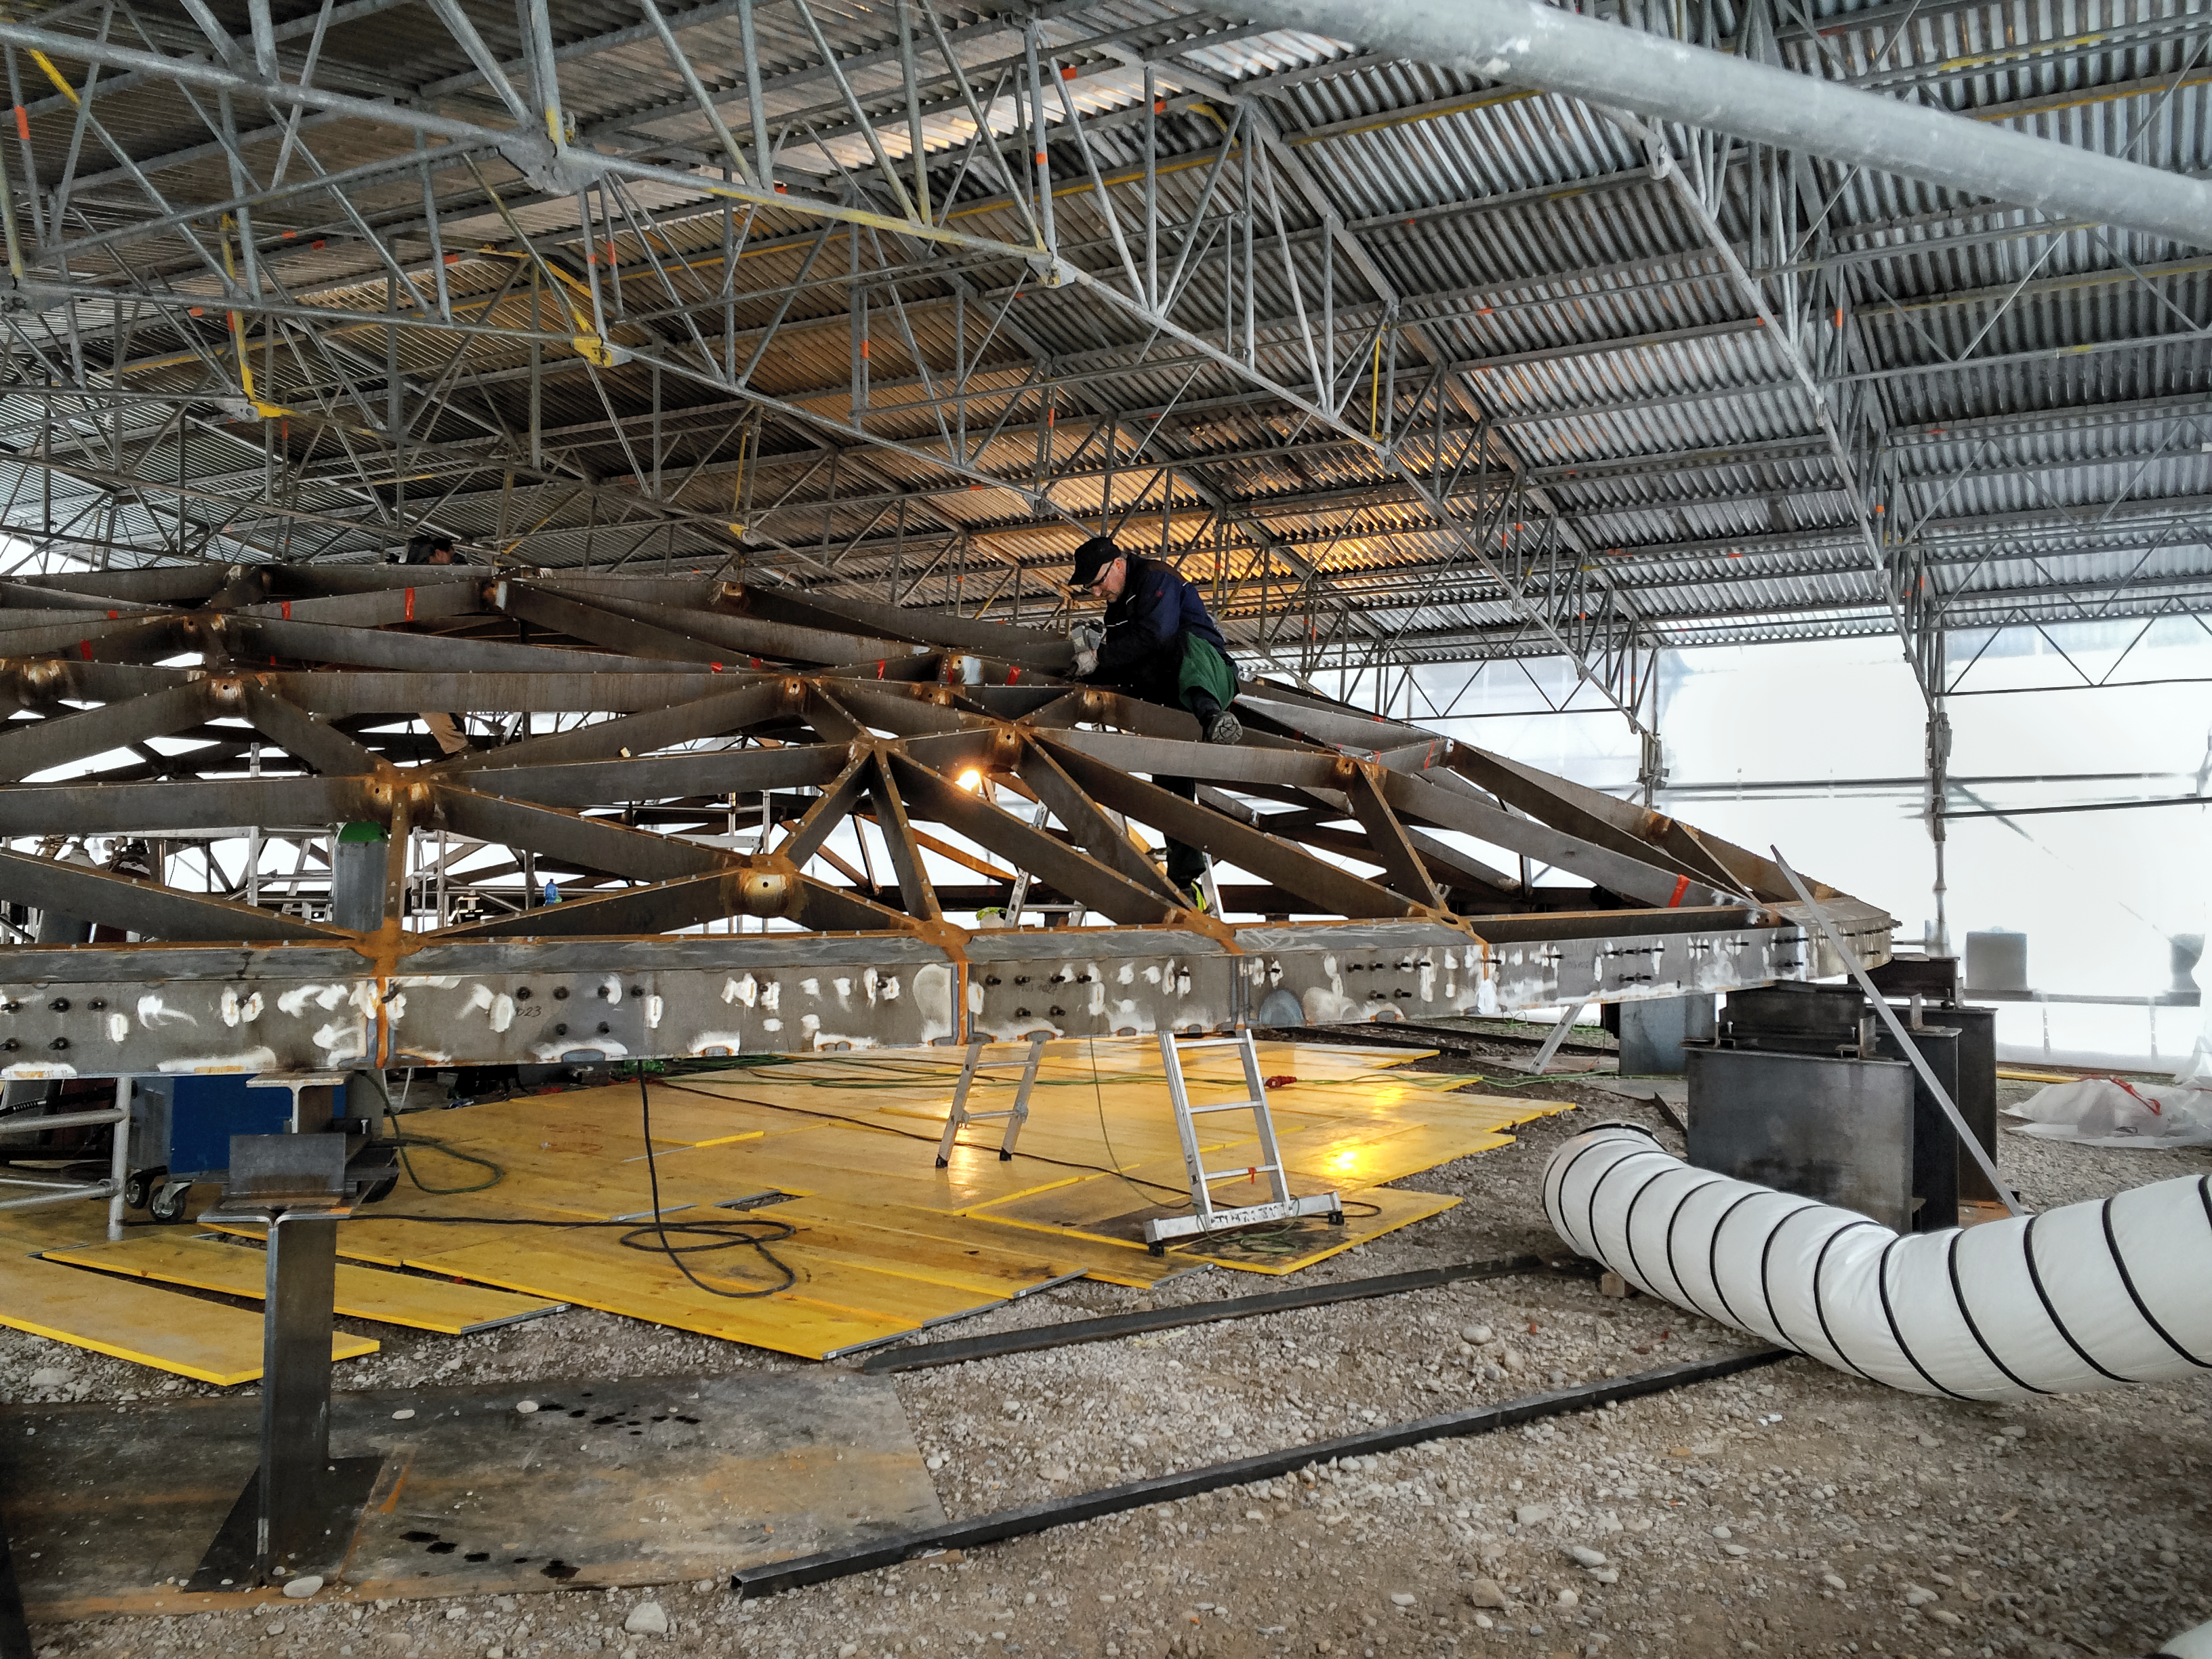

Constructing the Star-roof

Before the Star-roof could be affixed to the ESO Supernova Planetarium & Visitor Centre, it first had to be built separately.

Credit: Architekten Bernhardt + Partner (www.bp-da.de)